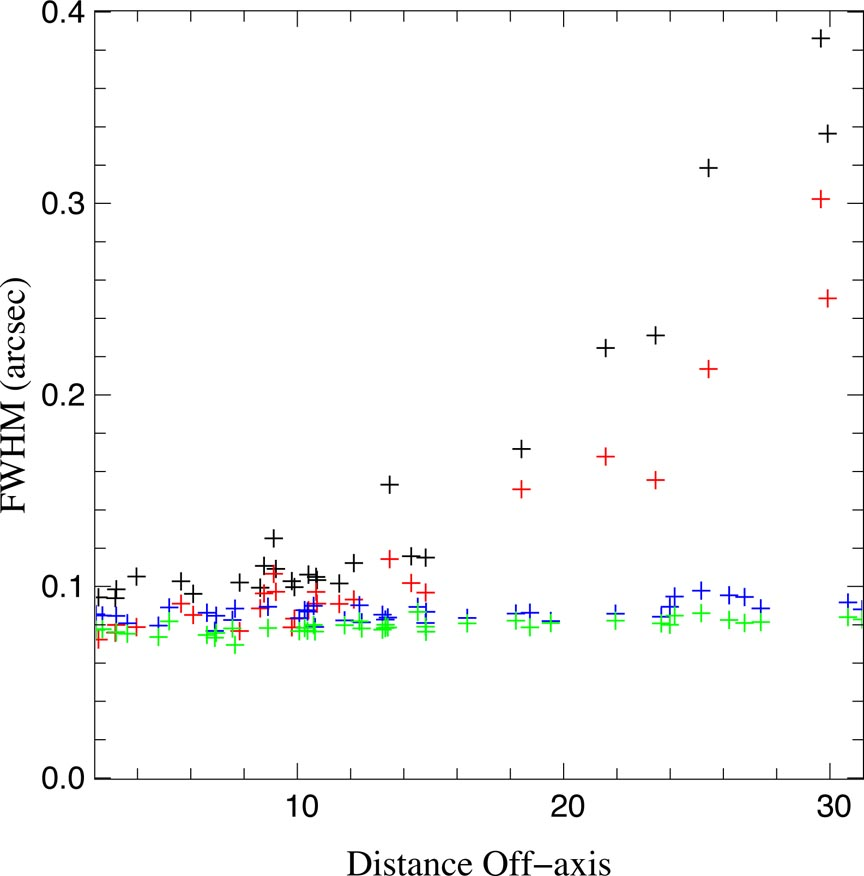

Radial and tangential full-width-half-maximum (FWHM) versus off-axis distance (in arcseconds)

Radial and tangential full-width-half-maximum (FWHM) versus off-axis distance (in arcseconds) based on H band images shown in Figure 1 (geminiann05014a). Black and red crosses are radial and tangential FWHM measurements (respectively) without the field lens and blue and green crosses are radial and tangential FWHM measurements (respectively) with the field lens engaged.

Credit: International Gemini Observatory/NOIRLab/NSF/AURA